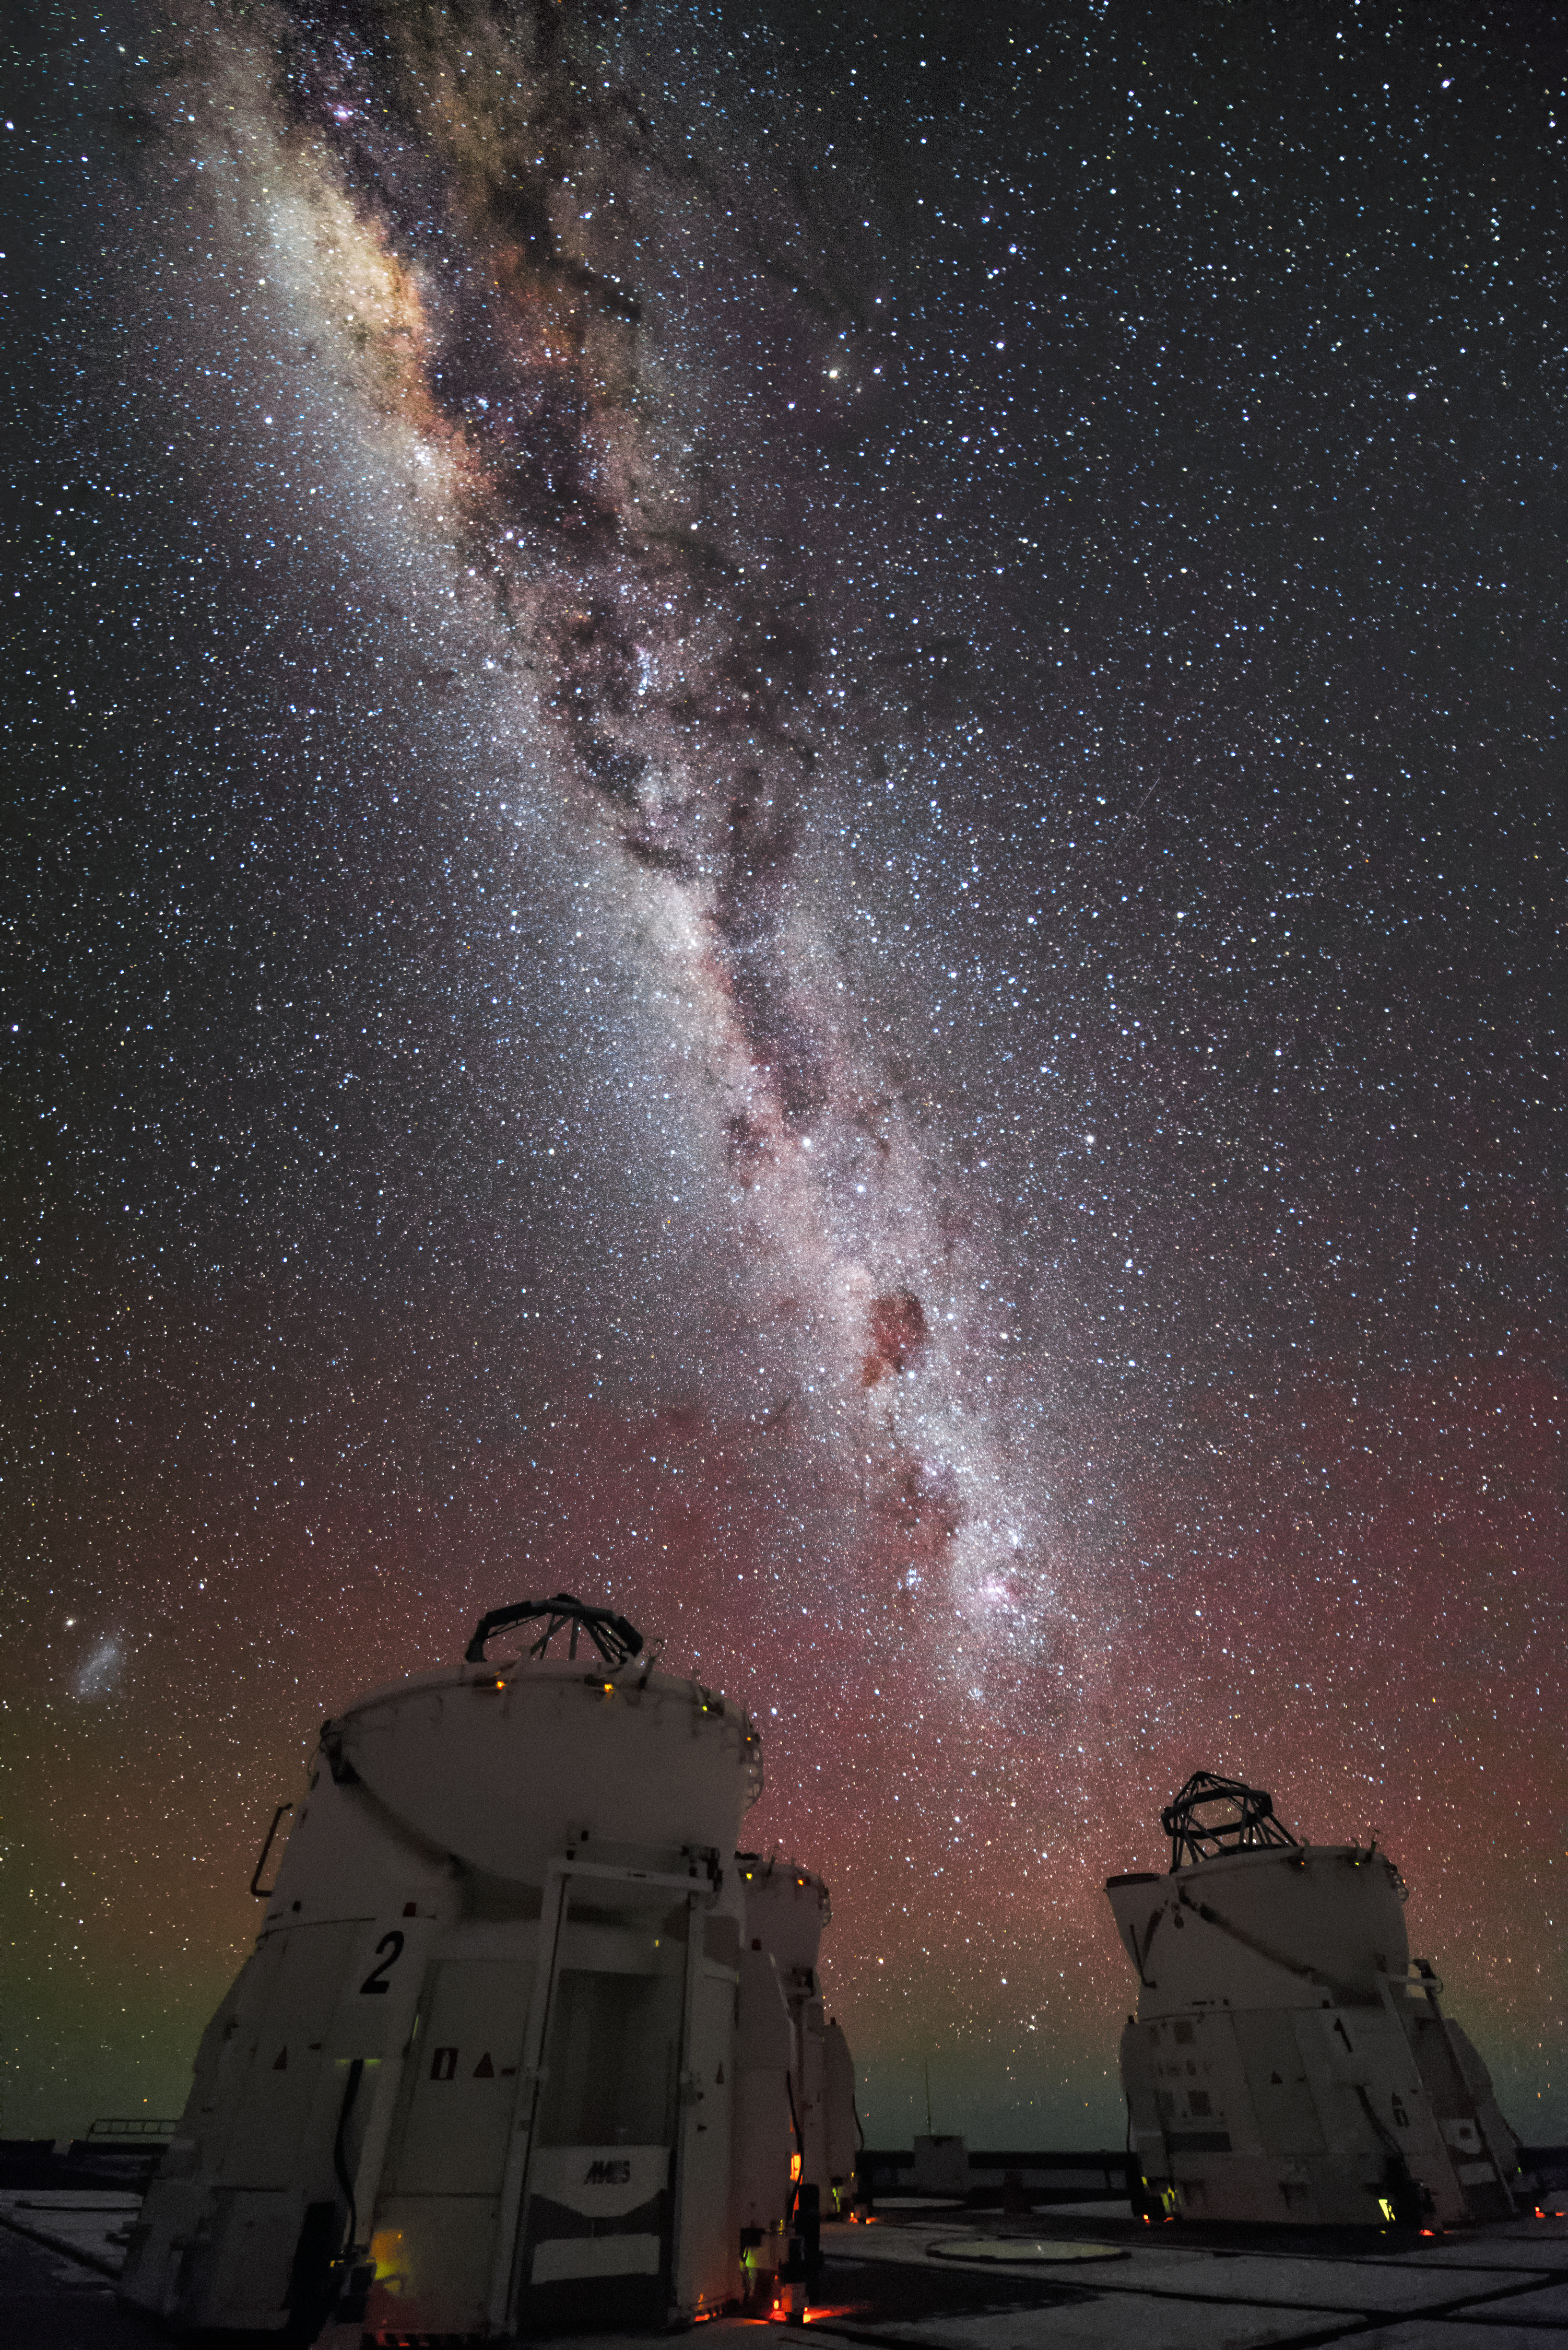

Auxiliary Telescopes and the Milky Way

The four smaller 1.8-meter Auxiliary Telescopes at ESO's Very Large Telescope (VLT) array admire this phenomenal view of the Milky Way from Paranal.

Credit: J. Busqué/ESO